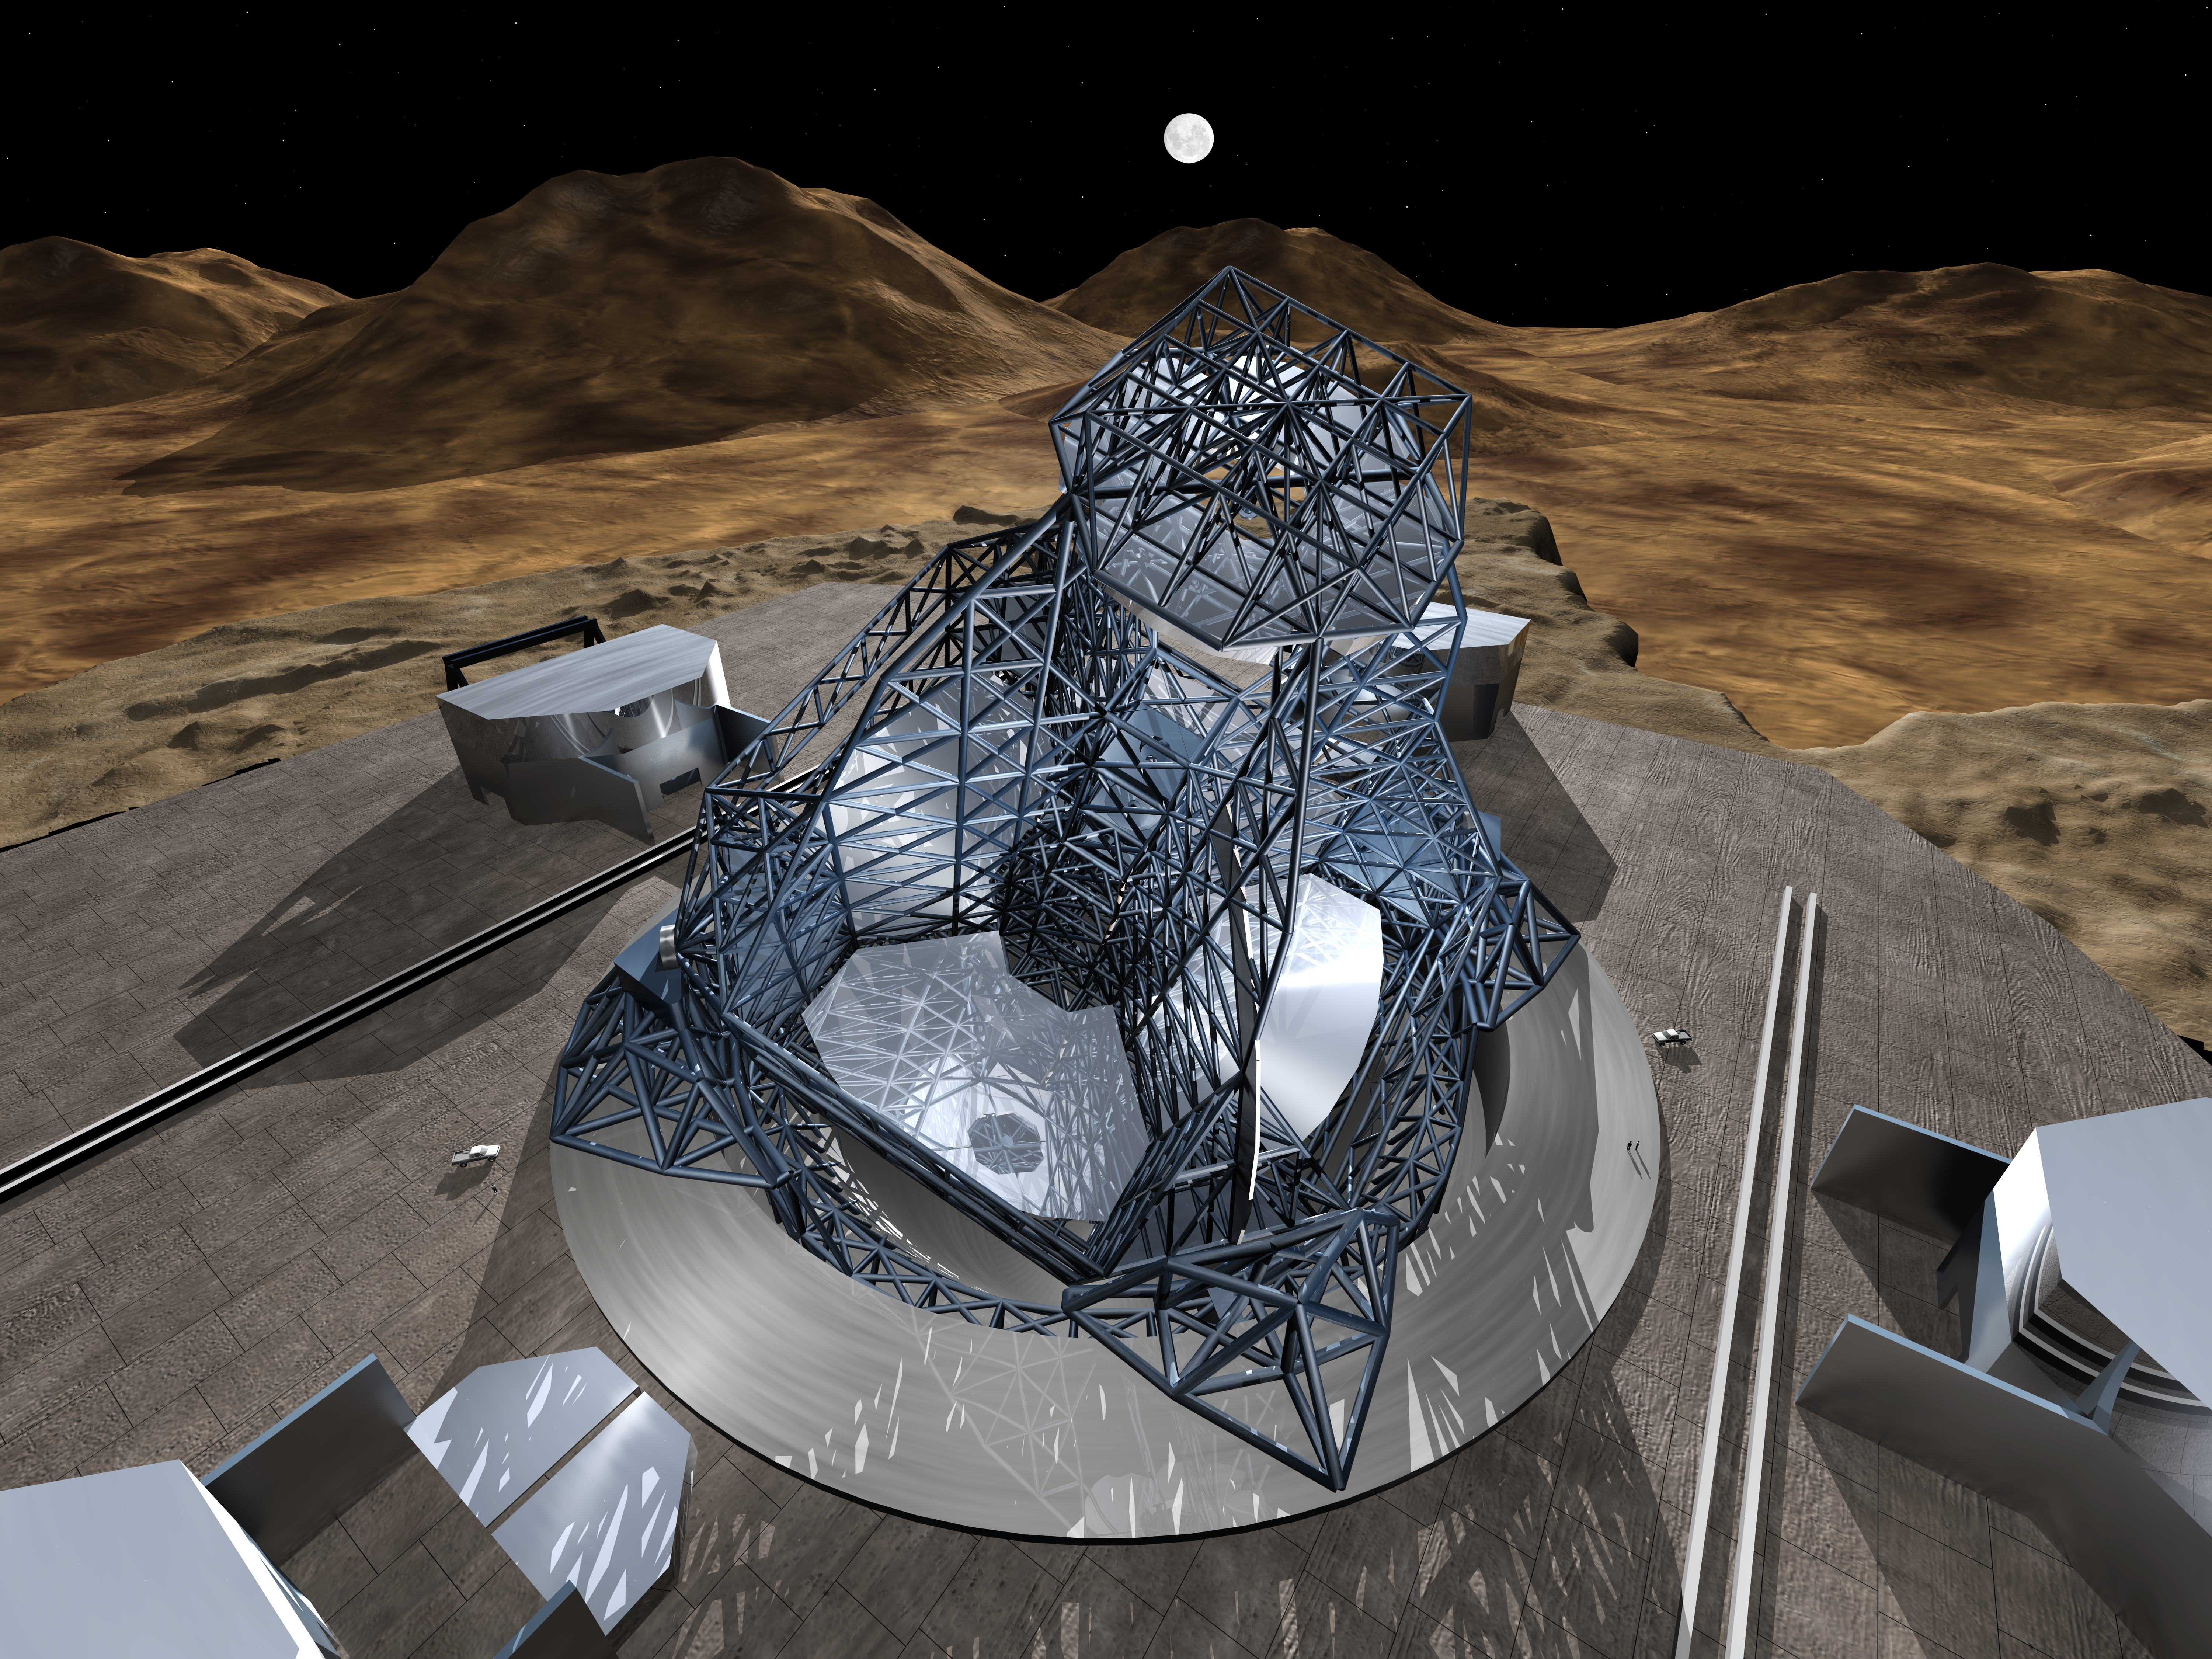

OWL 02

A still image of the computer simulation for the proposed OWL (OverWhelmingly Large) Telescope. A giant, next generation optical and near-infrared telescope, with a diameter of 100 metres, OWL would combine the amazing light-gathering ability with resolution down to a milli-arc second.

Credit: ESO